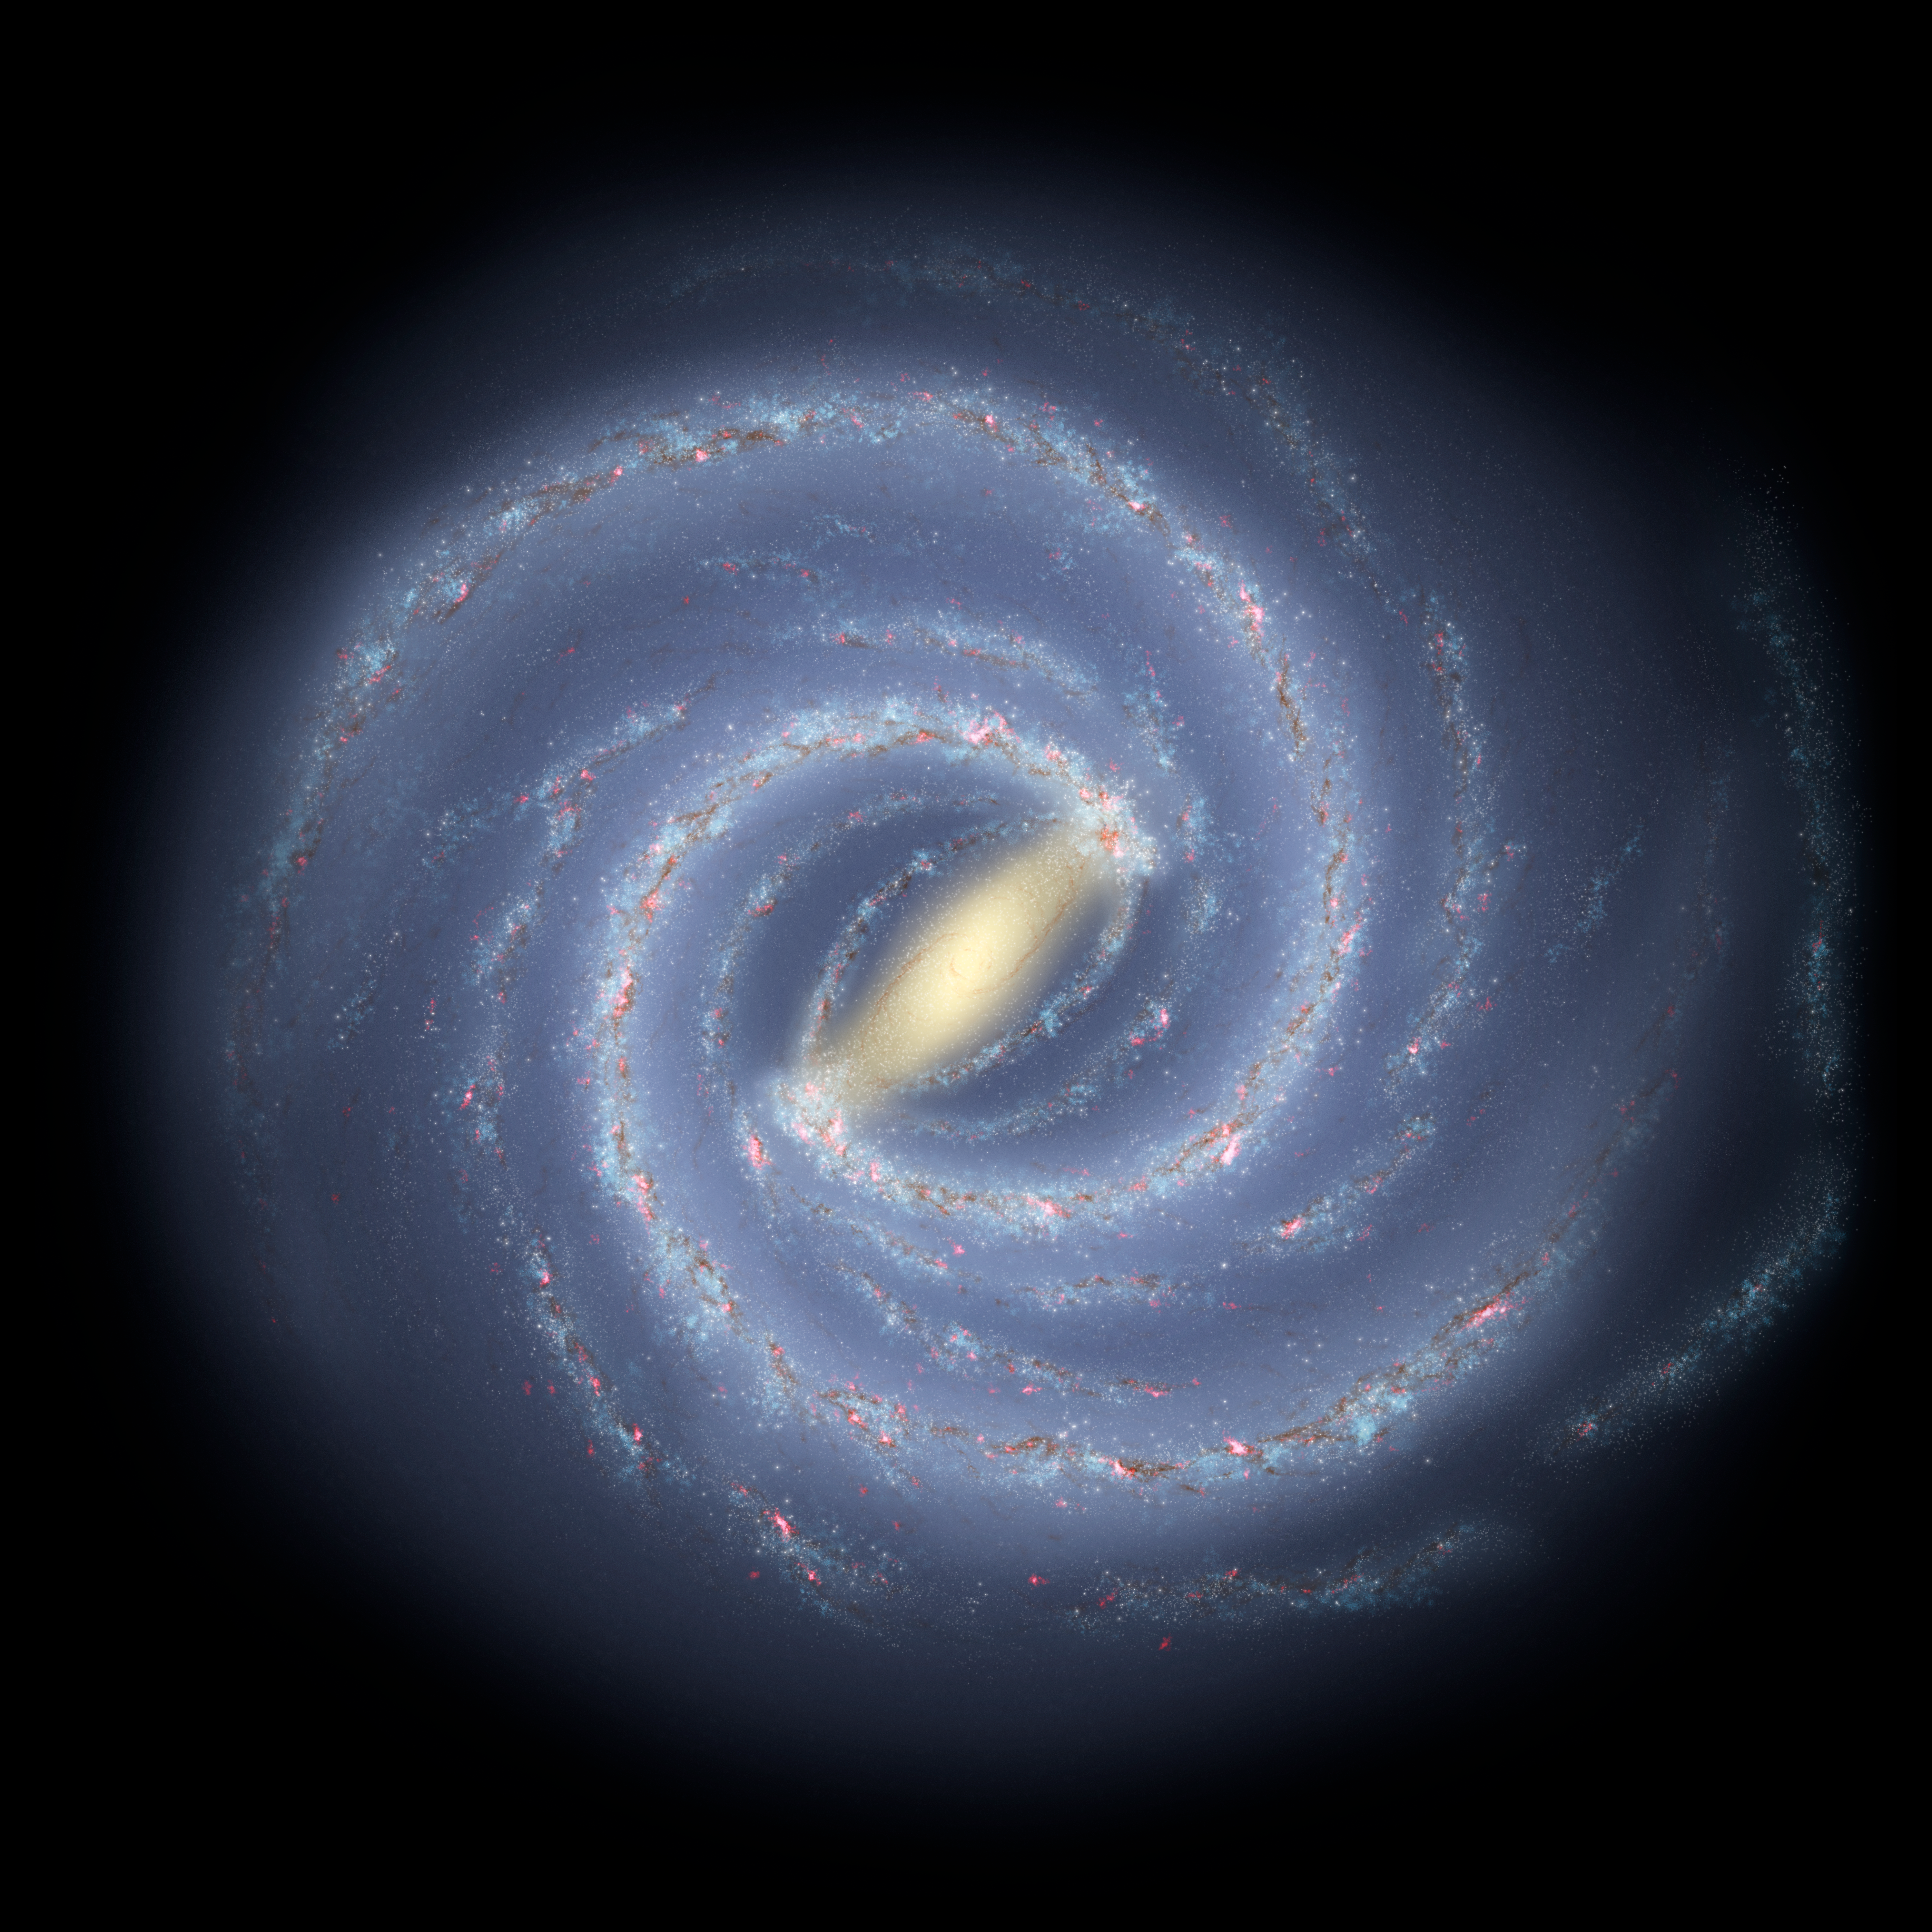

Artist's impression of the Milky Way

This detailed artist’s impression shows the structure of the Milky Way, including the location of the spiral arms and other components such as the bulge. This version of the image has been updated to include the most recent mapping of the shape of the central bulge deduced from survey data from ESO’s VISTA telescope at the Paranal Observatory.

Credit: NASA/JPL-Caltech/ESO/R. Hurt